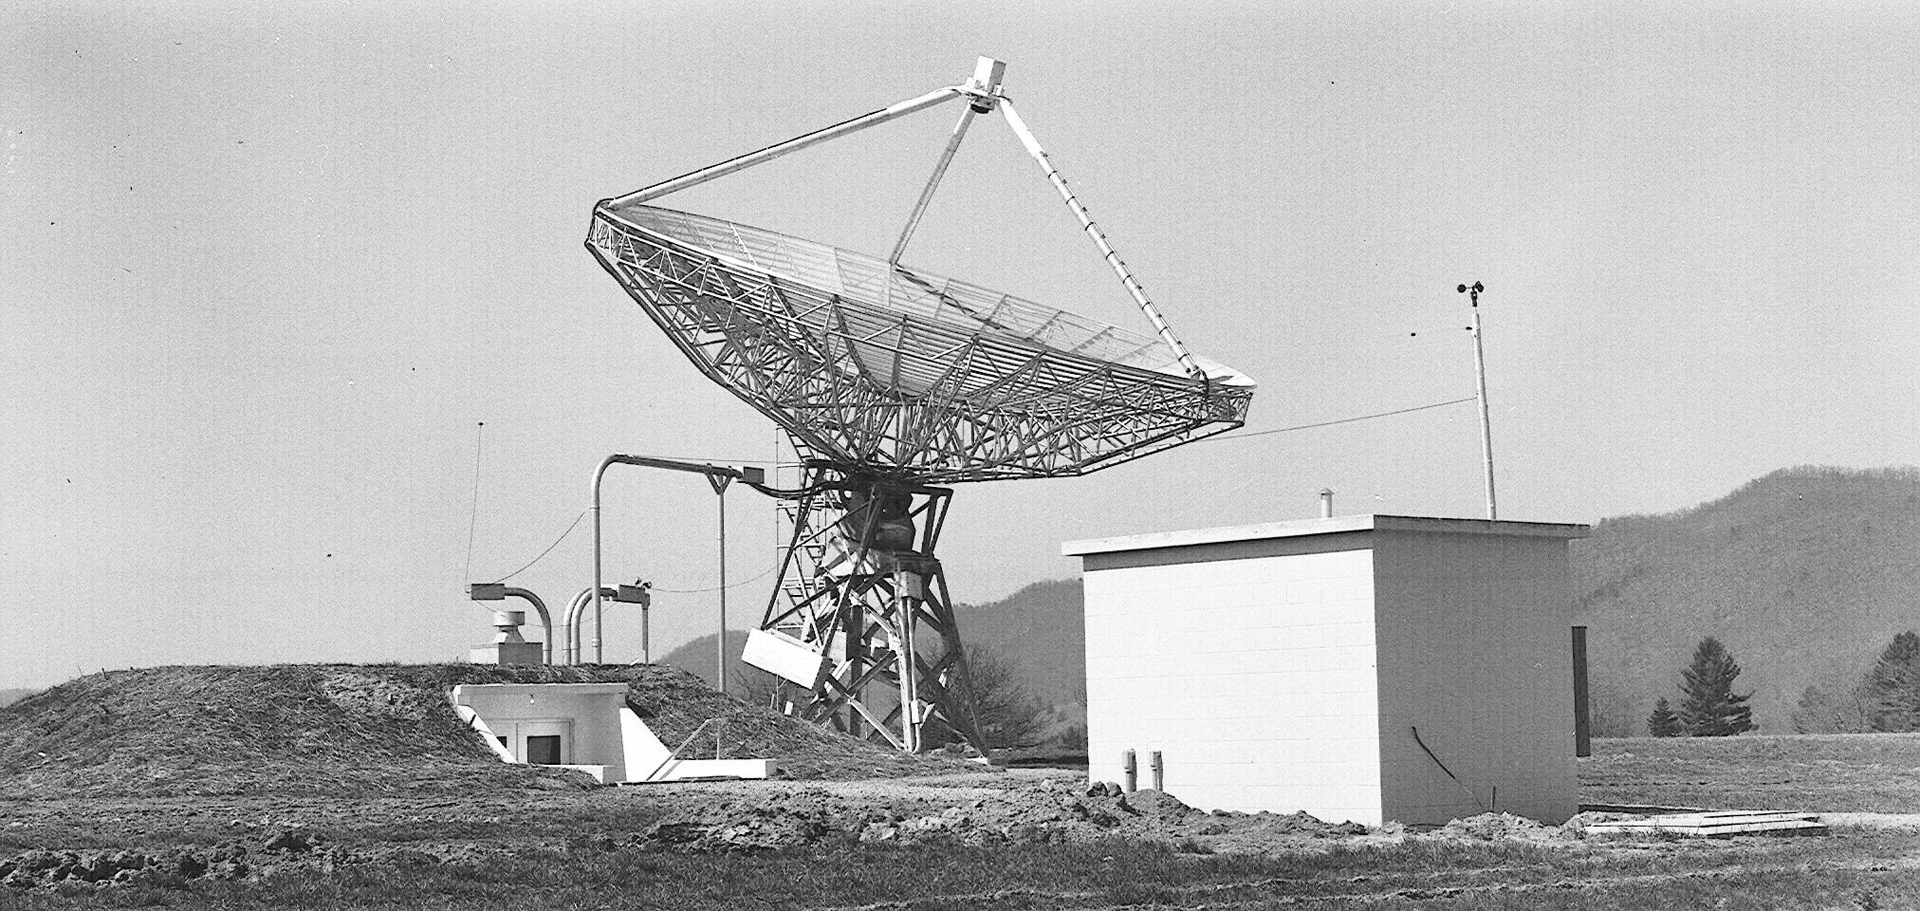

The 40-foot Telescope Gets a Control Building

The 40-foot telescope, the world’s first fully automated radio telescope, observing in Green Bank next to its new underground control room.

Credit: NRAO/AUI/NSF